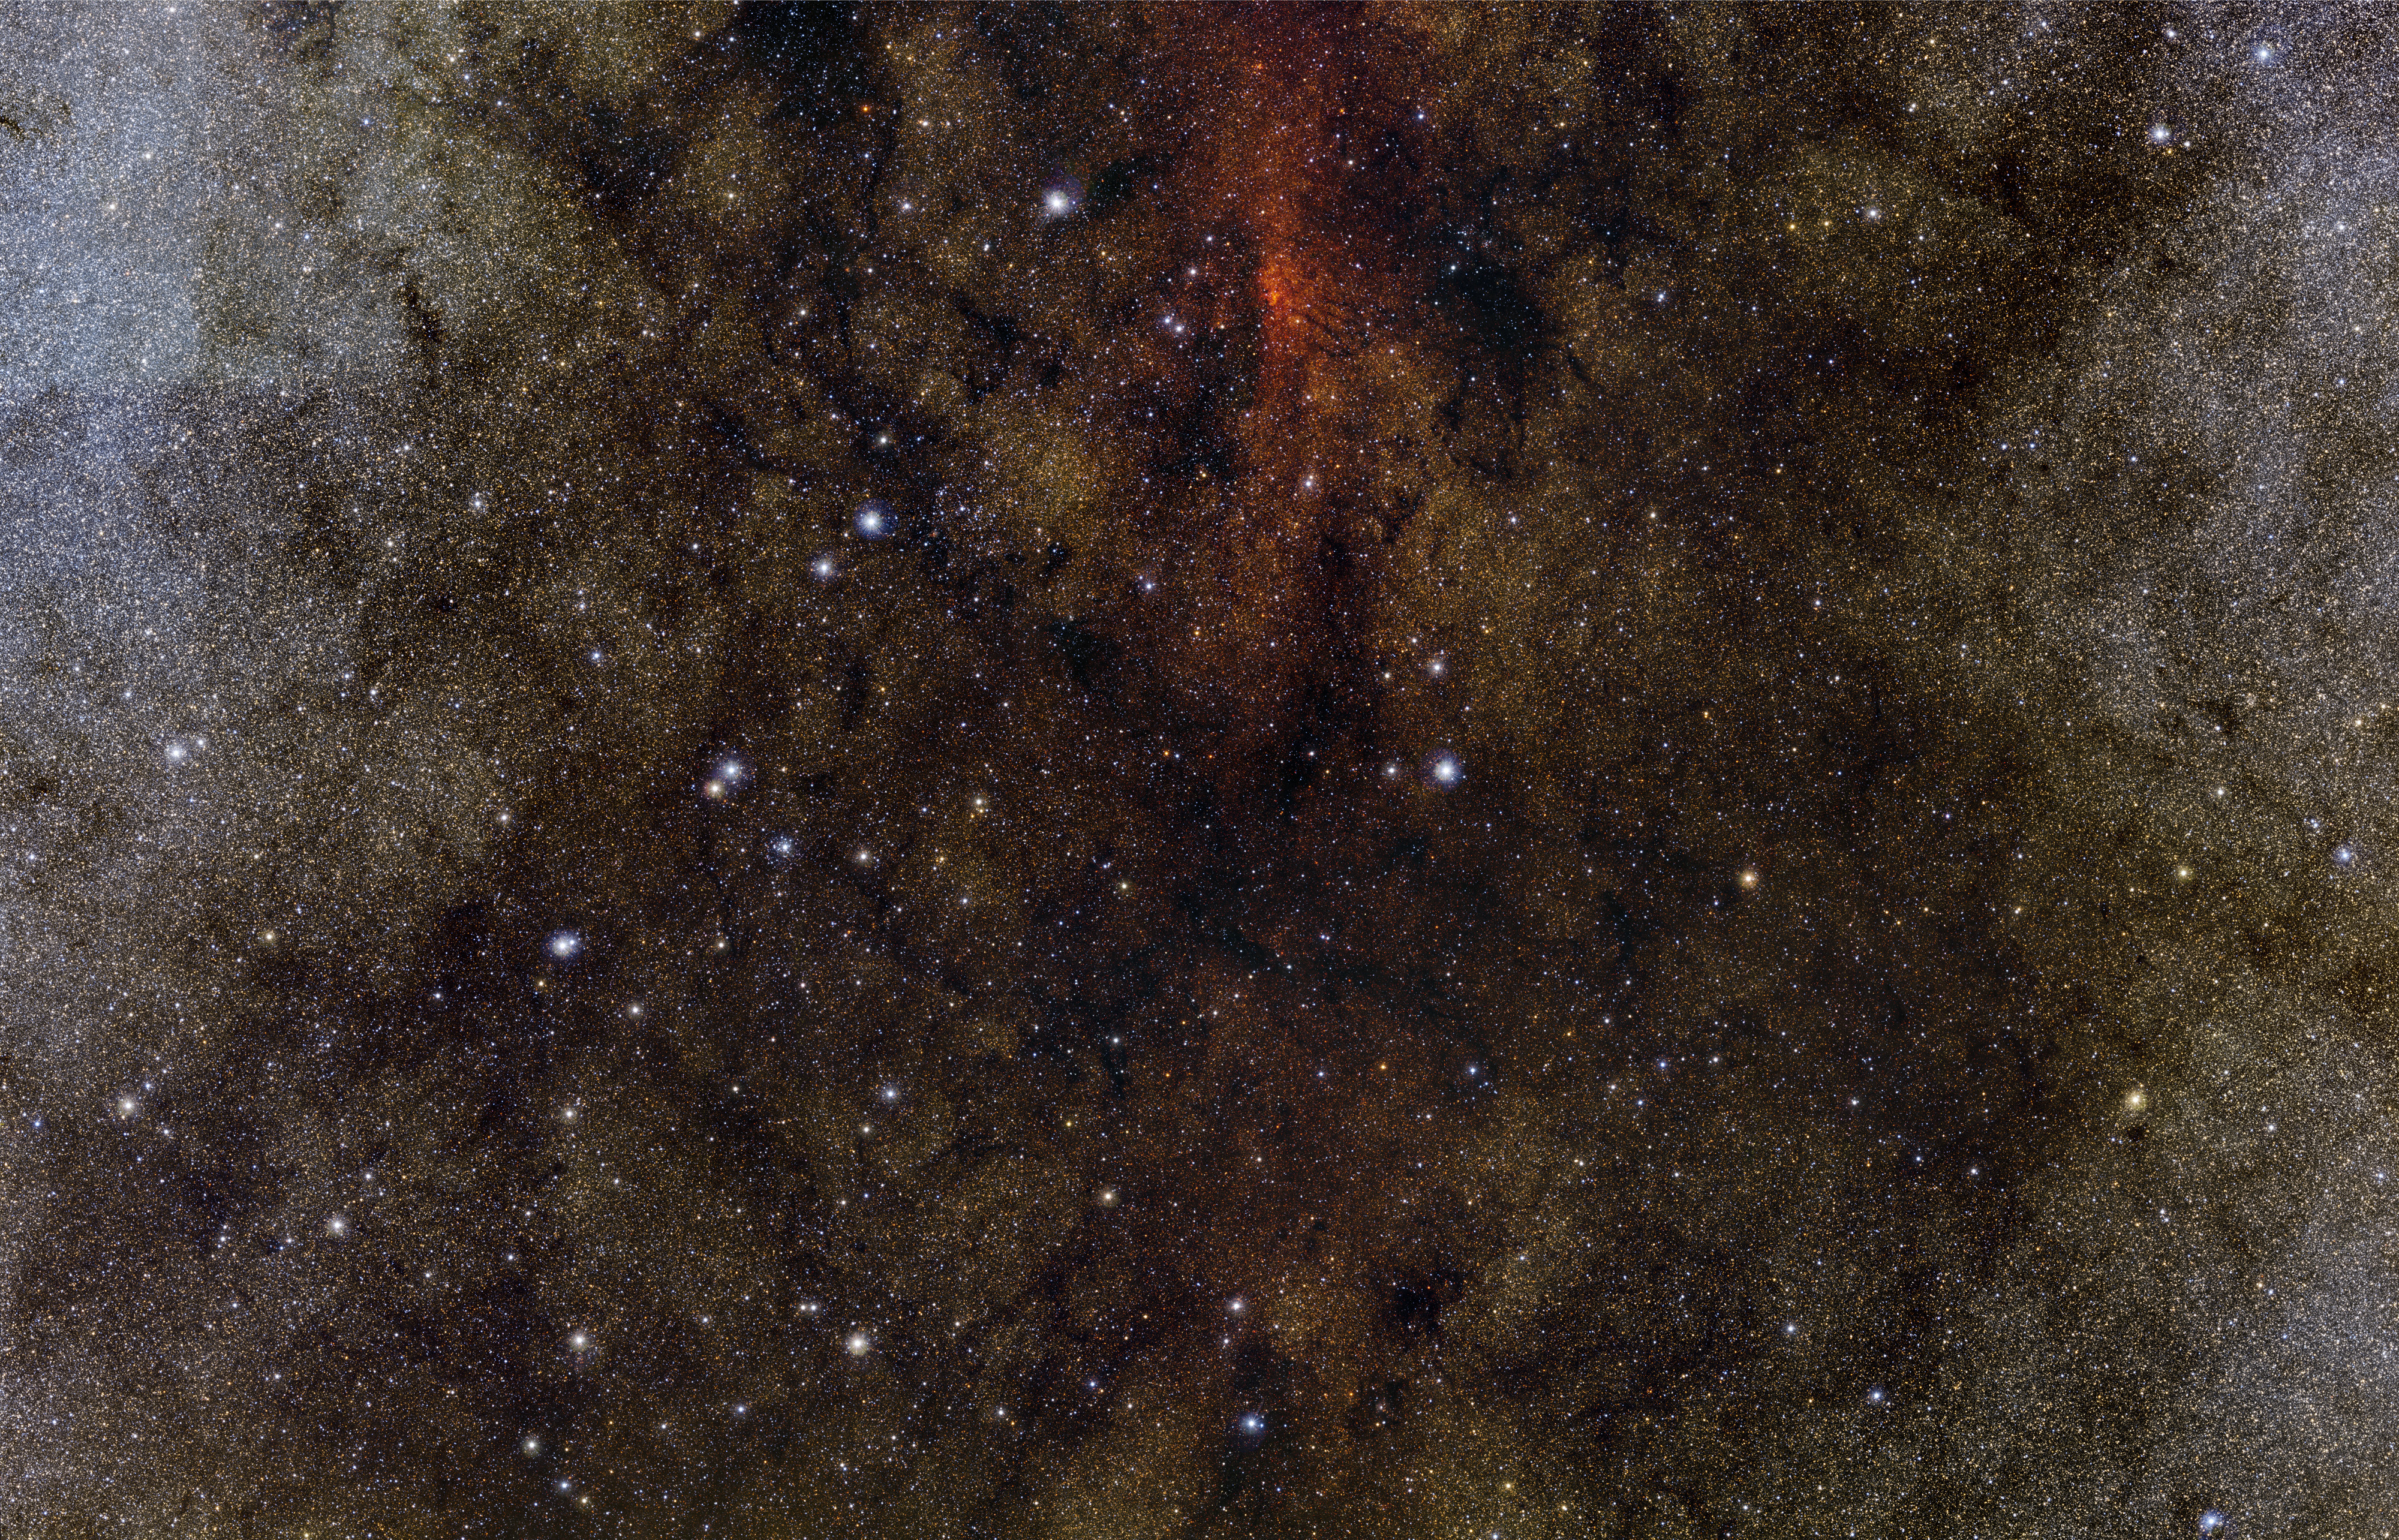

One million stars — towards the dark heart of the Milky Way*

With this remarkable VISTA mosaic we look deep into the dusty heart of our own Milky Way galaxy in the constellation of Sagittarius (the Archer). About one million stars are revealed in this picture, most of them not seen in visible light pictures. As well as absorbing light, the dust also scatters blue light from the distant stars and makes the central part of this huge starscape appear very red. This image is a mosaic created from VISTA images taken through Y, J and Ks filters in the near-infrared part of the spectrum. The image is about 2 degrees by 1.5 degrees in extent. The total exposure time for this mosaic was only 80 seconds.

This image is available as a mounted image in the ESOshop

#L

Credit: ESO/VISTA. Acknowledgment: Cambridge Astronomical Survey Unit